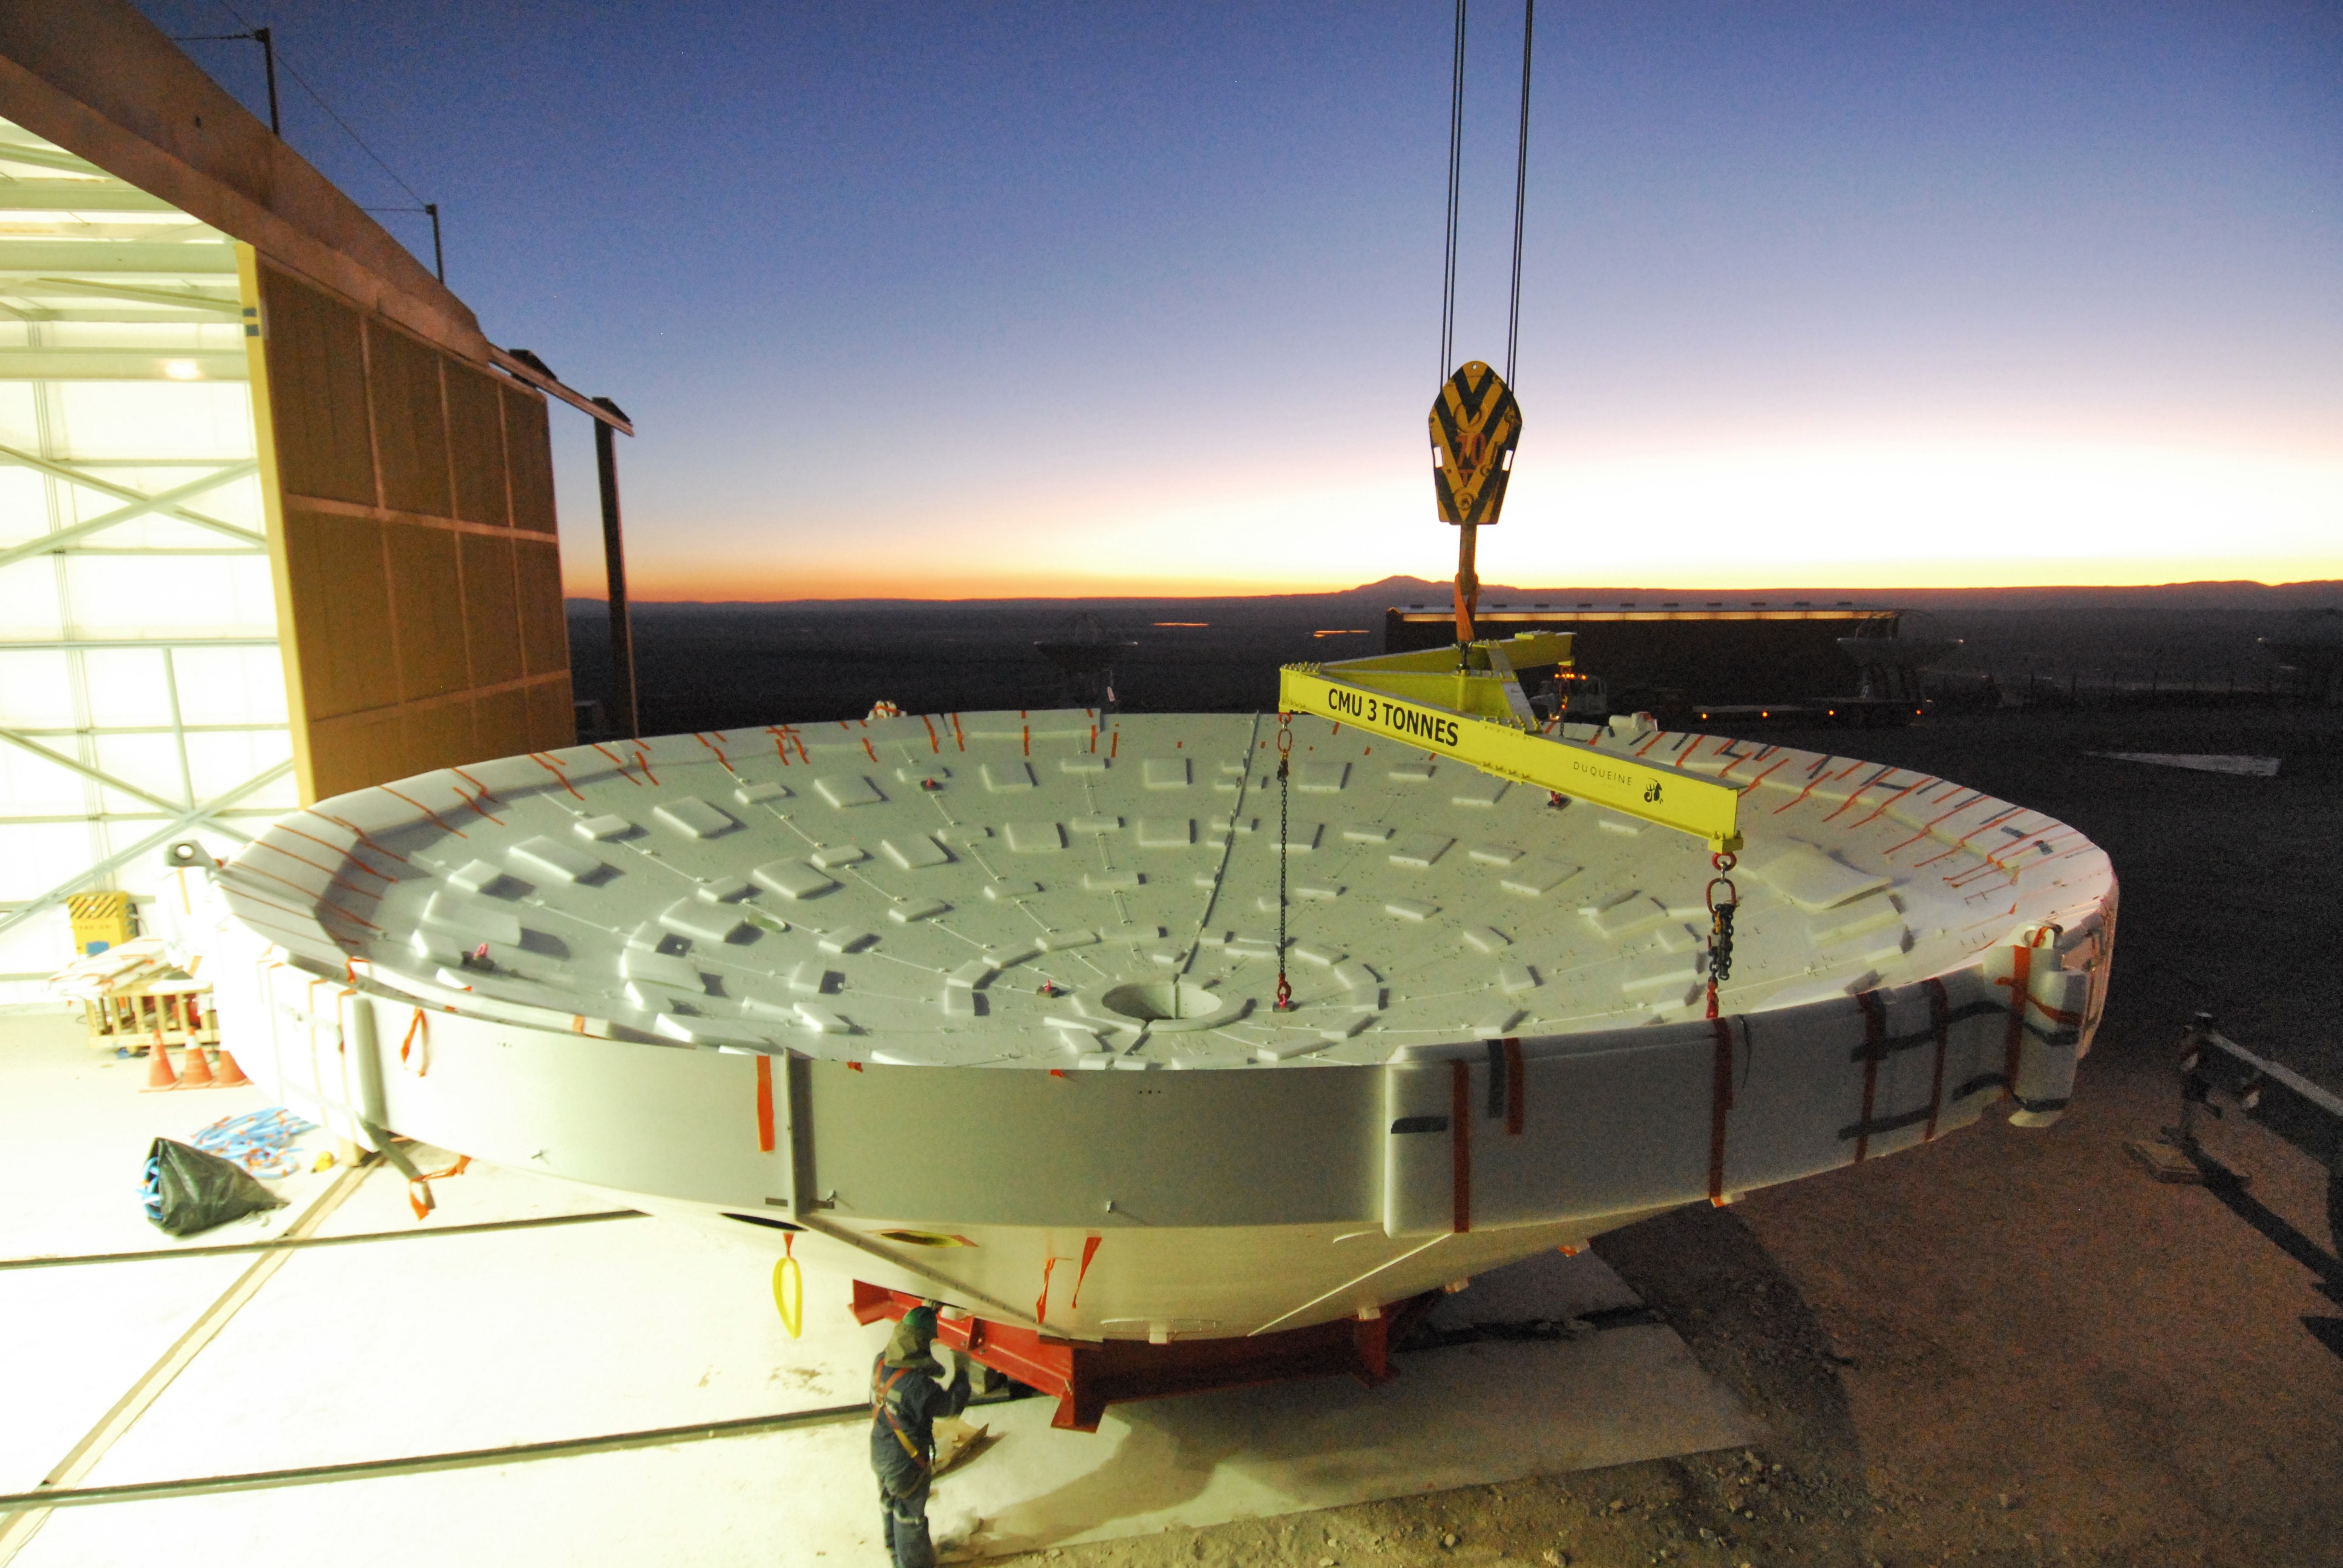

Arrival of antenna parts

Arrival of antenna parts to different assembling sites in the OSF.

Credit: S. Stanghellini (ESO)